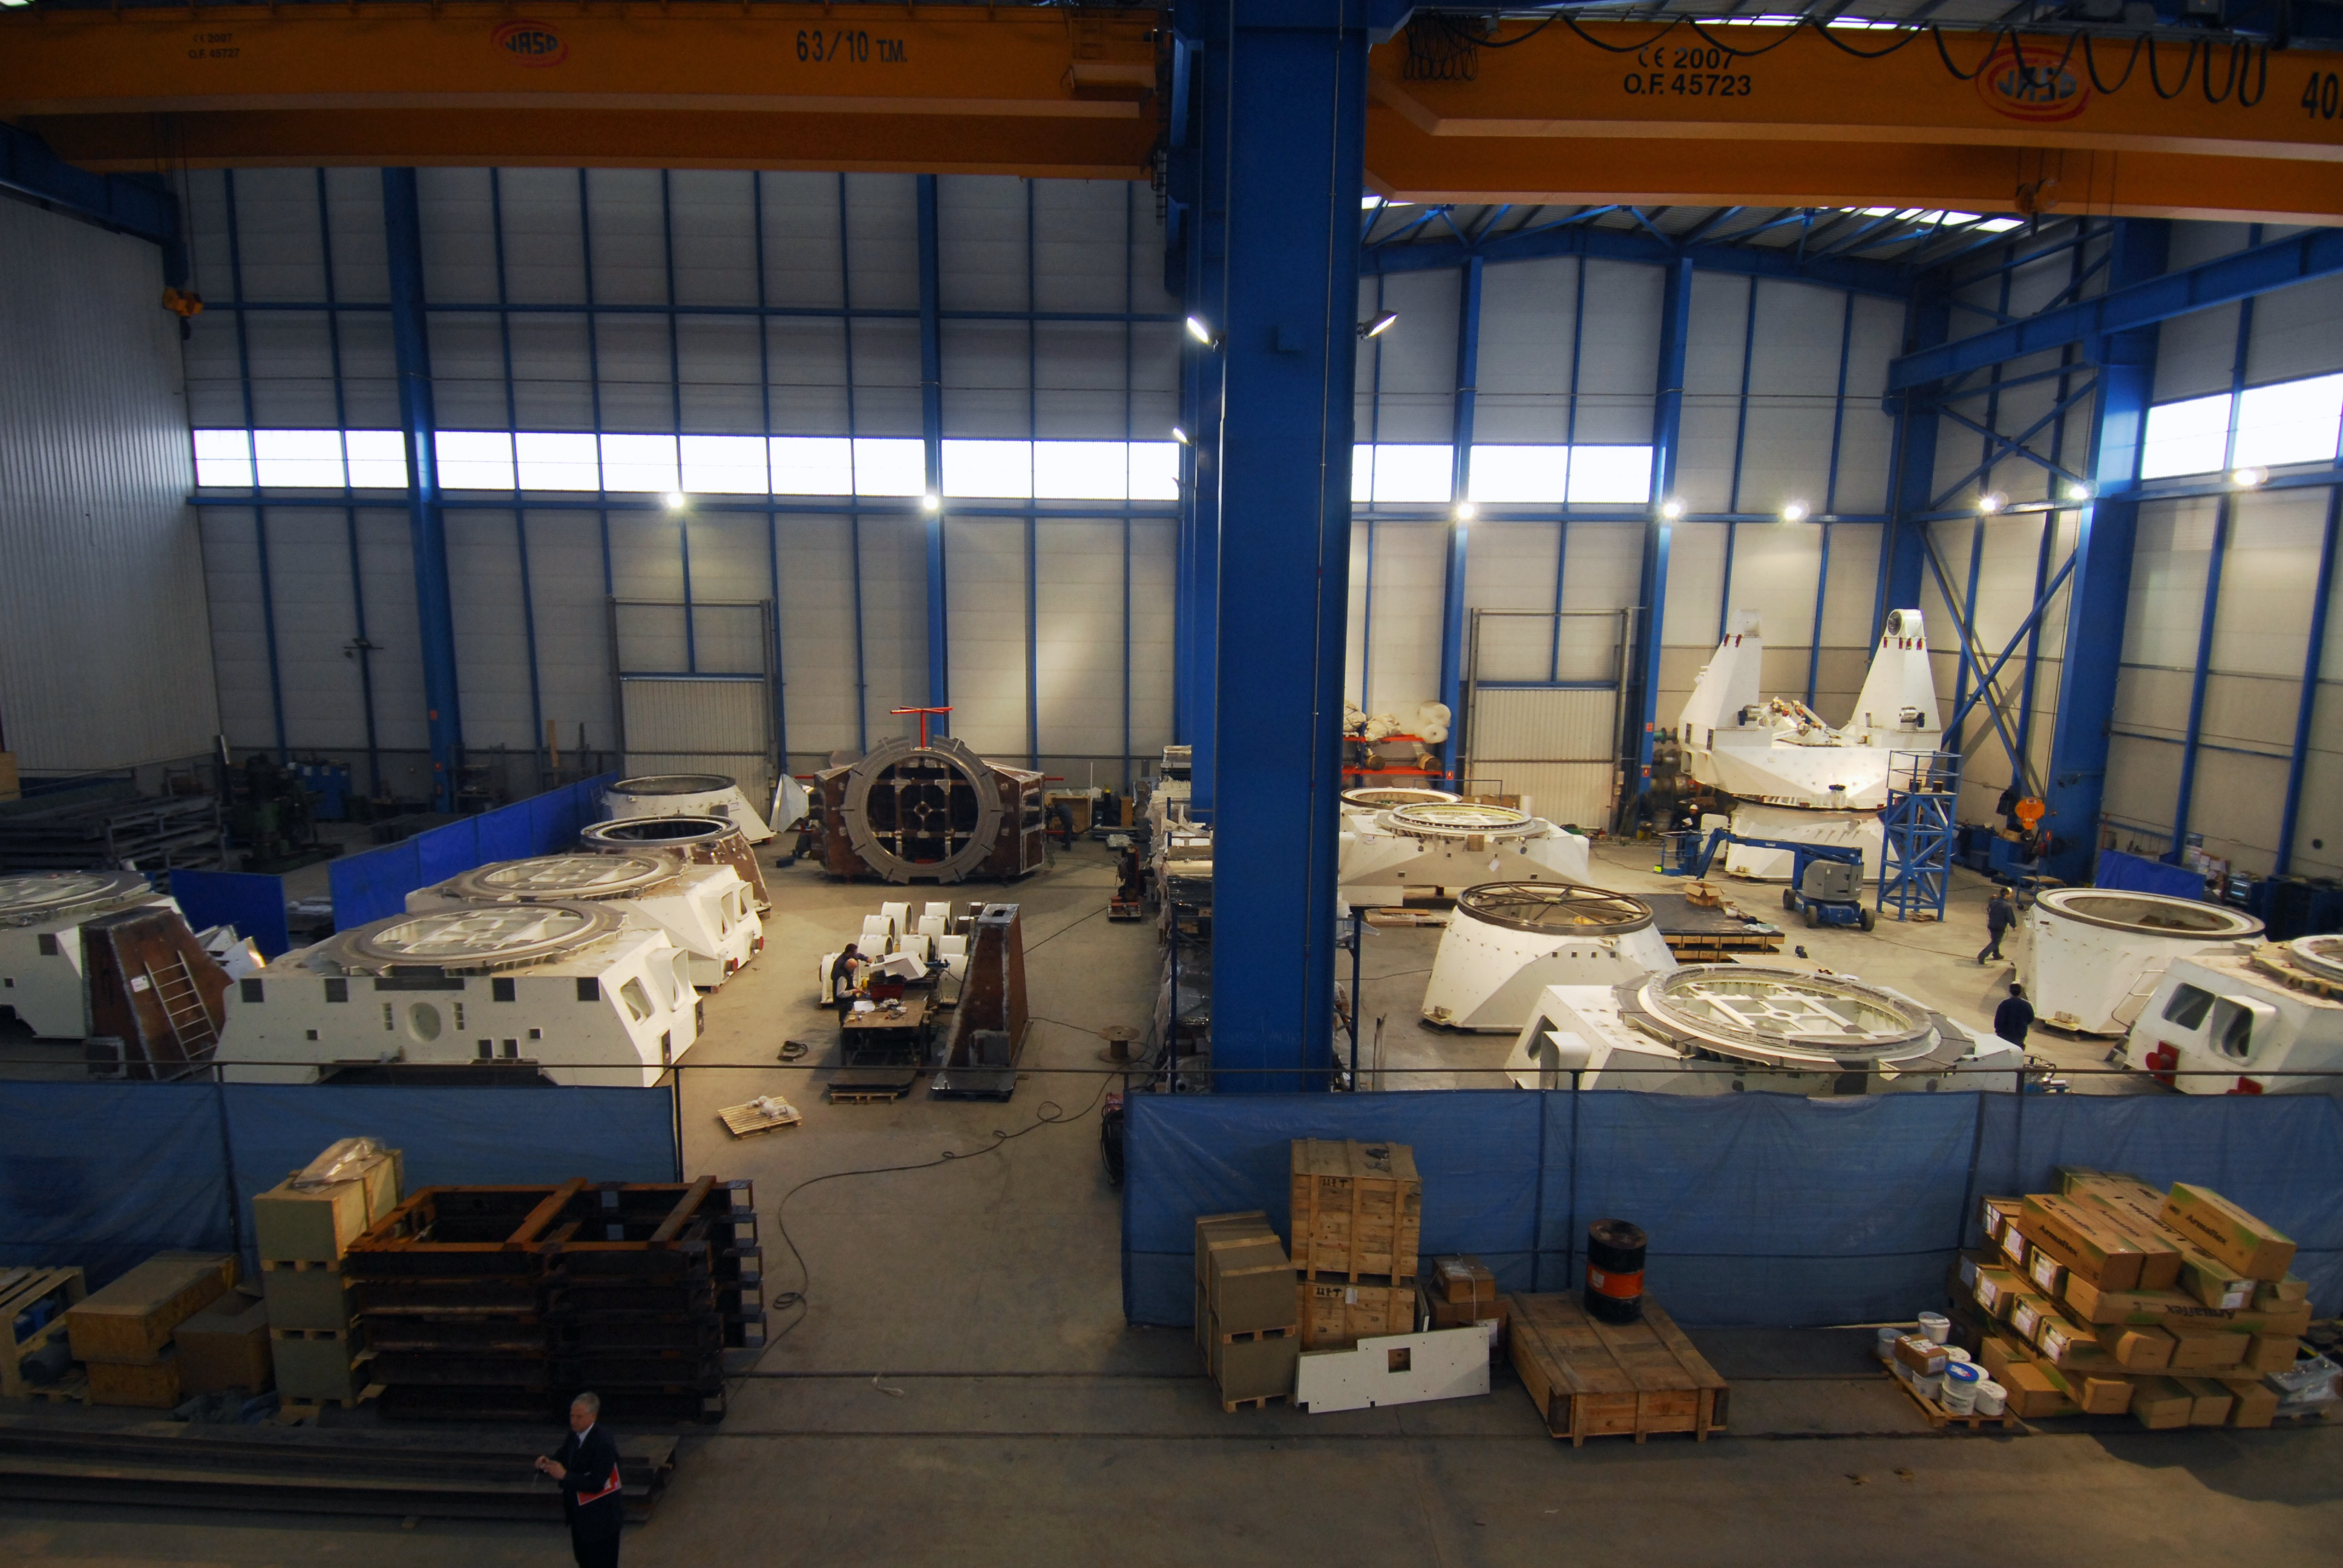

ALMA antenna procurement

The bases and yokes of the European antennas for ALMA, in various assembly phases, at the Asturfeito facilities in northern Spain.

Credit: ALMA (ESO/NAOJ/NRAO)